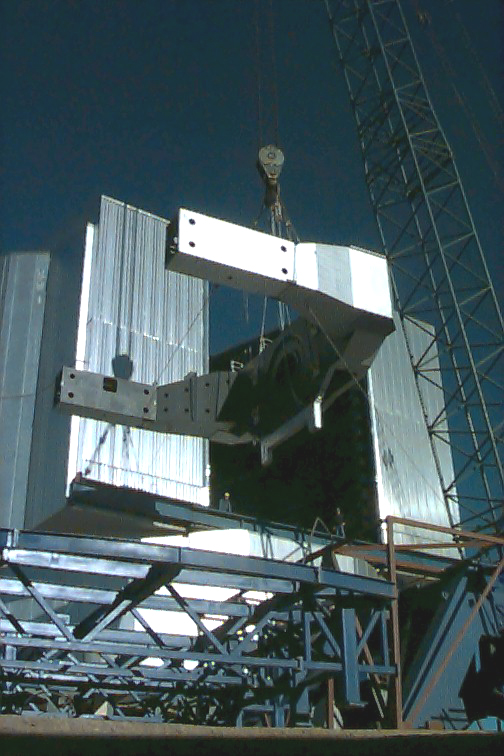

VLT UT1 U-formed centerpiece

This photo illustrates part of the sequence of lifting the large U-formed centerpiece of the first VLT Unit Telescope (UT1) into the enclosure. This is the largest single piece of the telescope and the operation shown here is one of the most difficult of the entire assembly. It is so big that it only fits through the slit by sliding one `arm' through at a time.

Credit: ESO